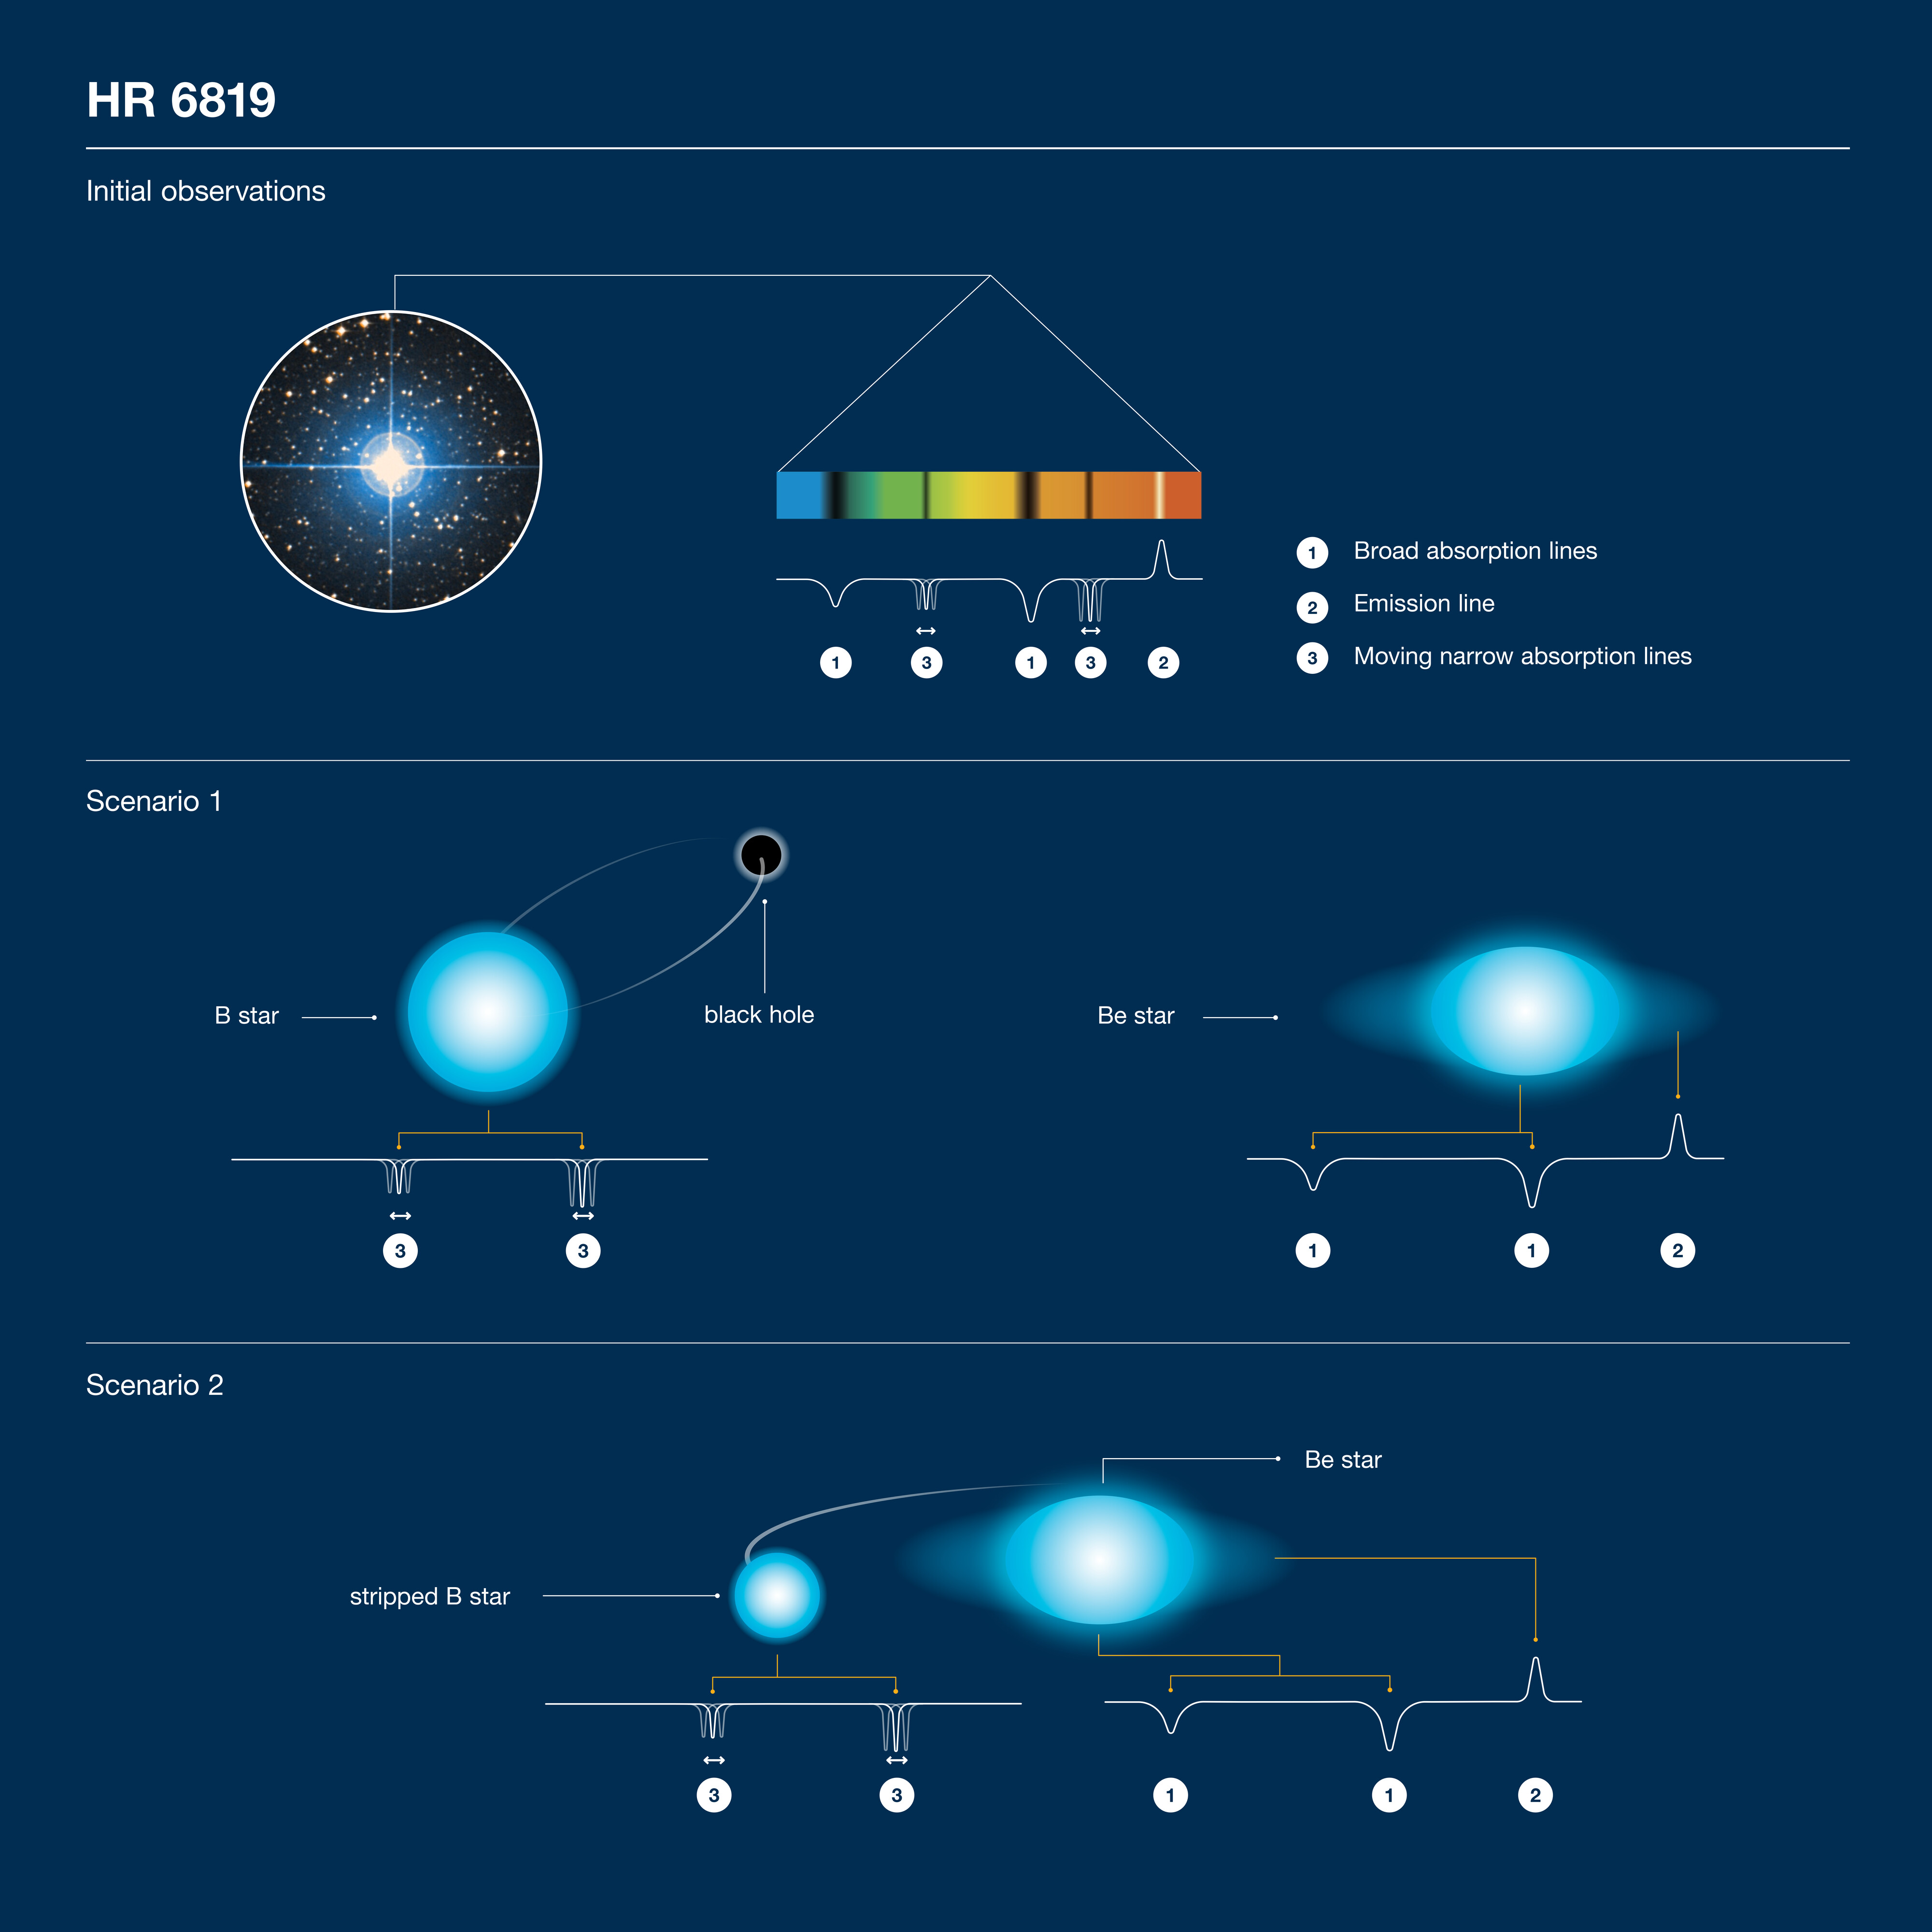

Schematic illustration of the observations and competing scenarios for HR 6819

Schematic illustration of the observations and competing scenarios for HR 6819. Sizes and distances are not to scale. Top: spectroscopic observations. Middle: original scenario, with a giant B star orbiting a black hole, and a rapidly-spinning Be star further away. Bottom: alternative scenario without a black hole,with a stripped B star thst is less massive than the Be one. Note that the spectral lines of the Be star do wobble very slightly (not shown here).

Credit: ESO/J. C. Munoz-Mateos, D. Catricheo